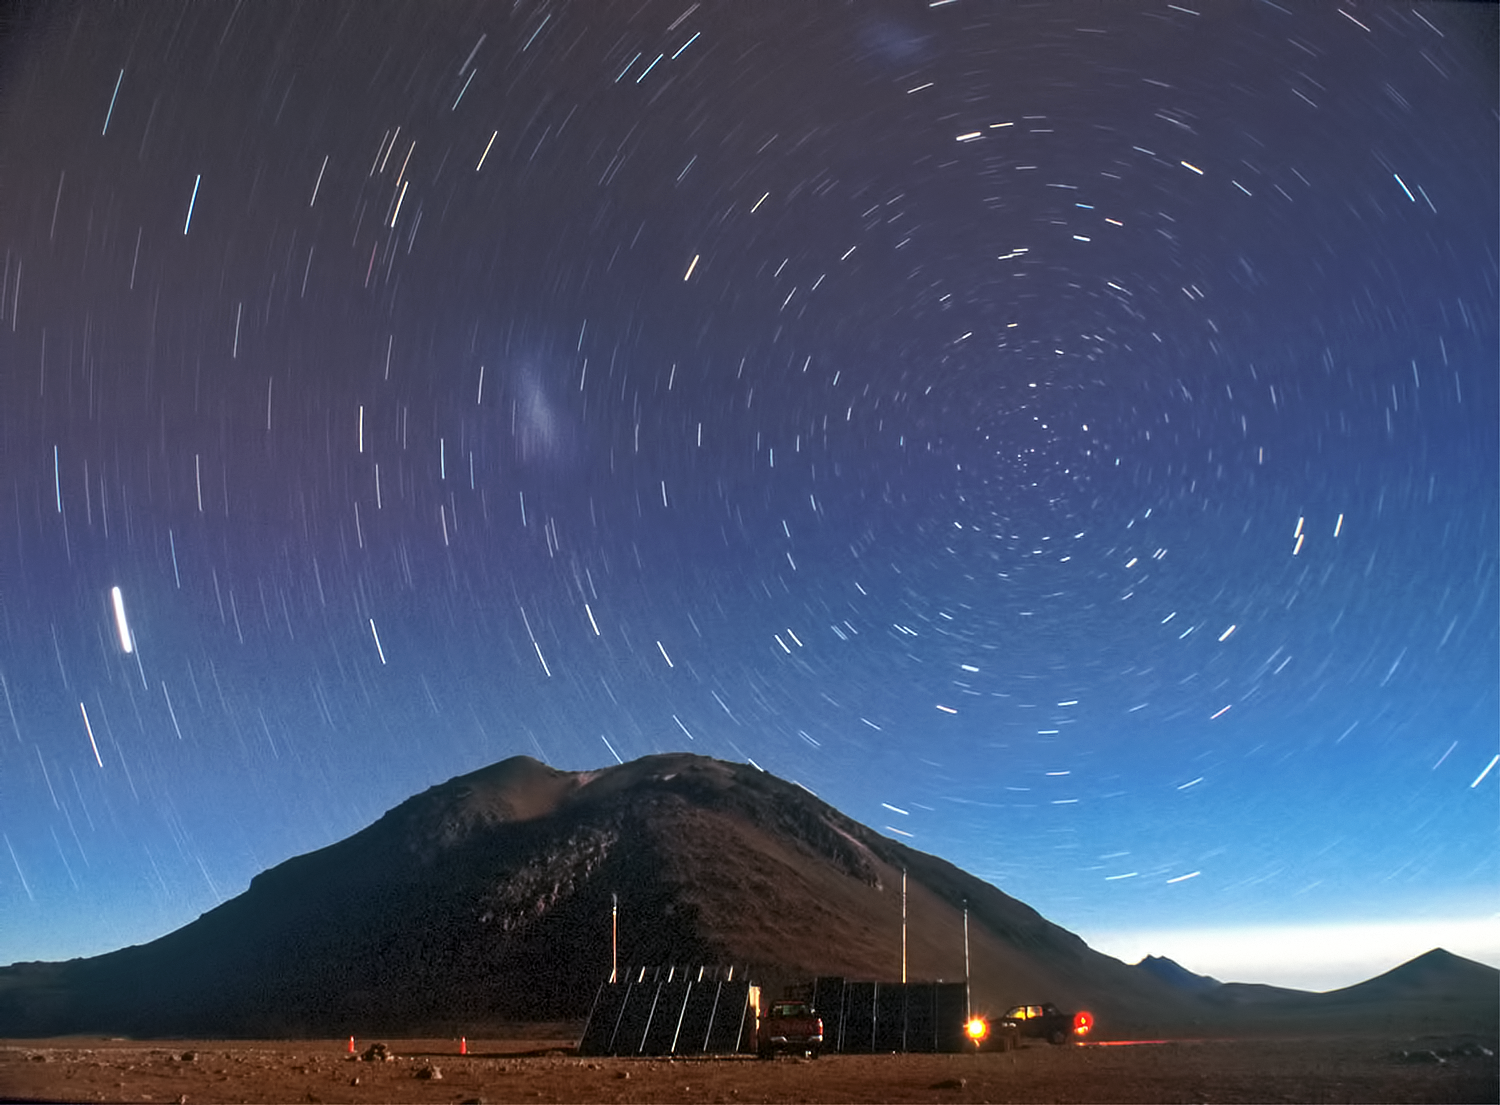

Swirling stars above ALMA's home

This photograph, taken with a long exposure to show the movement of the stars across the sky, was taken on the Chajnantor plateau in the Chilean Andes, home to the Atacama Large Millimeter/submillimeter Array (ALMA).

Credit: ESO